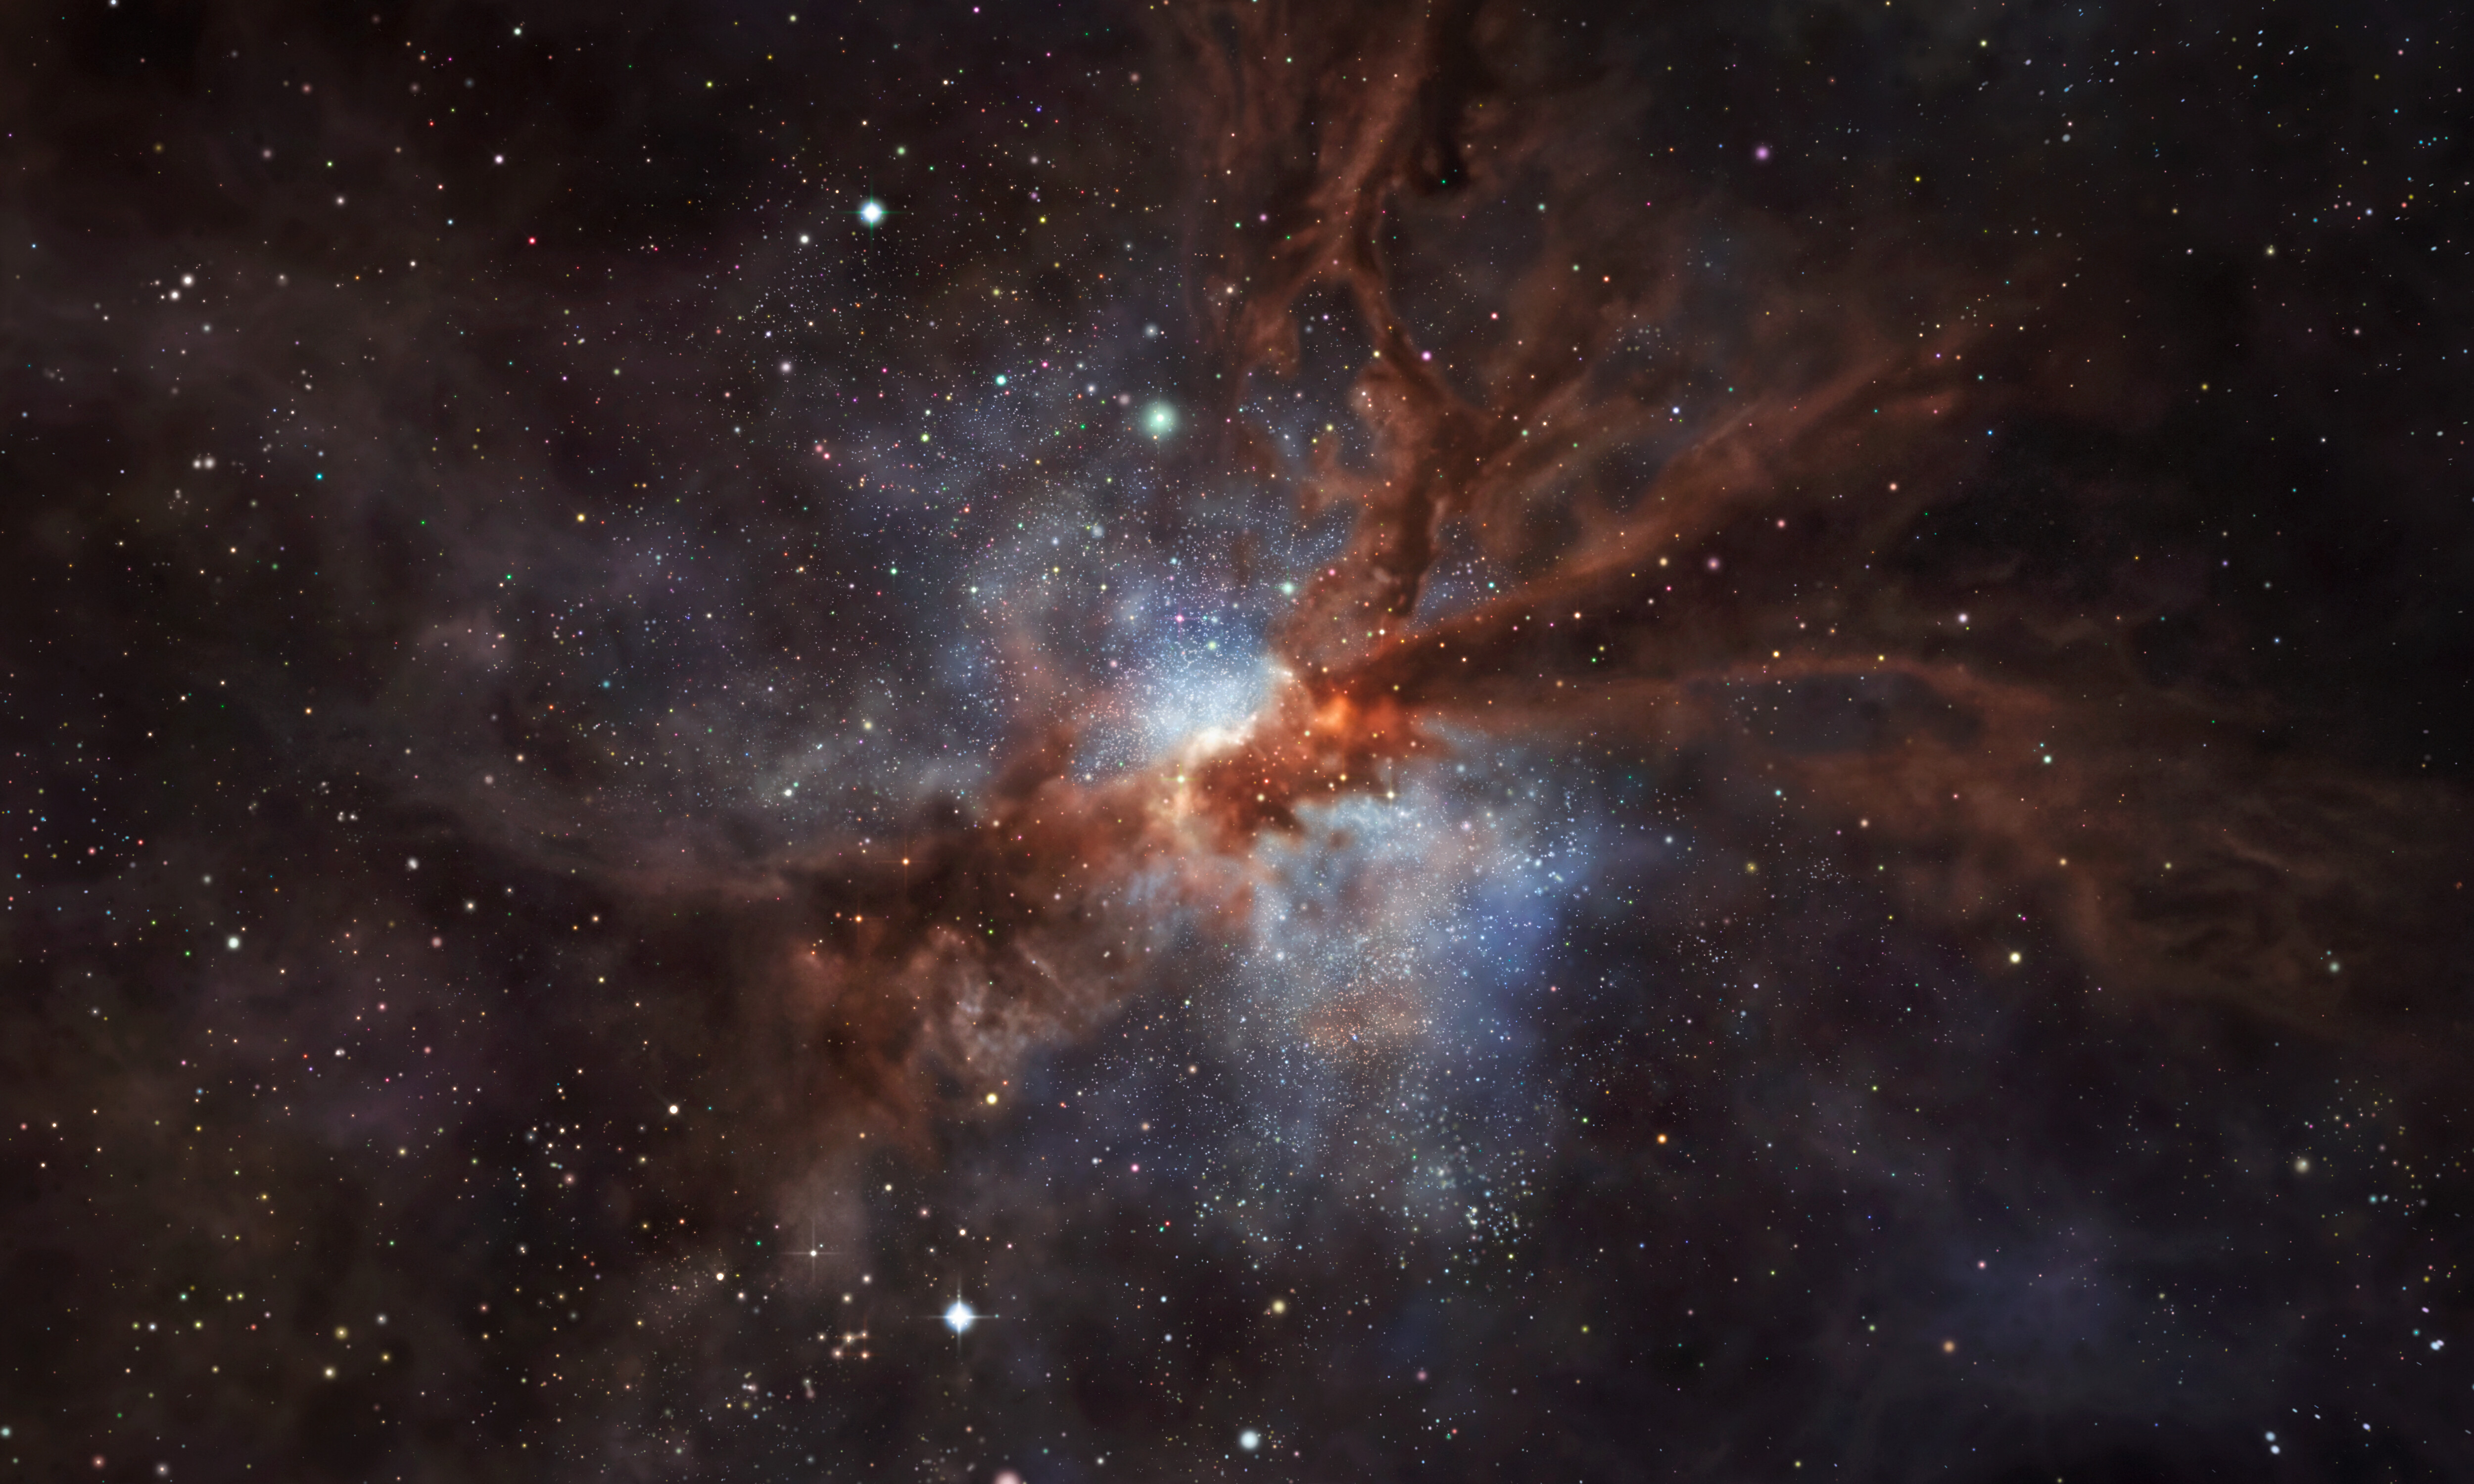

Artist’s impression of the galaxy NGP–190387

This artist’s impression shows NGP–190387, a star-forming, dusty galaxy that is so far away its light has taken over 12 billion years to reach us.
ALMA observations have revealed the presence of fluorine in the gas clouds of NGP–190387. To date, this is the most distant detection of the element in a star-forming galaxy, one that we see as it was only 1.4 billion years after the Big Bang — about 10% of the current age of the Universe. The discovery sheds a new light on how stars forge fluorine, suggesting short-lived stars known as Wolf–Rayet are its most likely birthplace.

Credit: ESO/M. Kornmesser